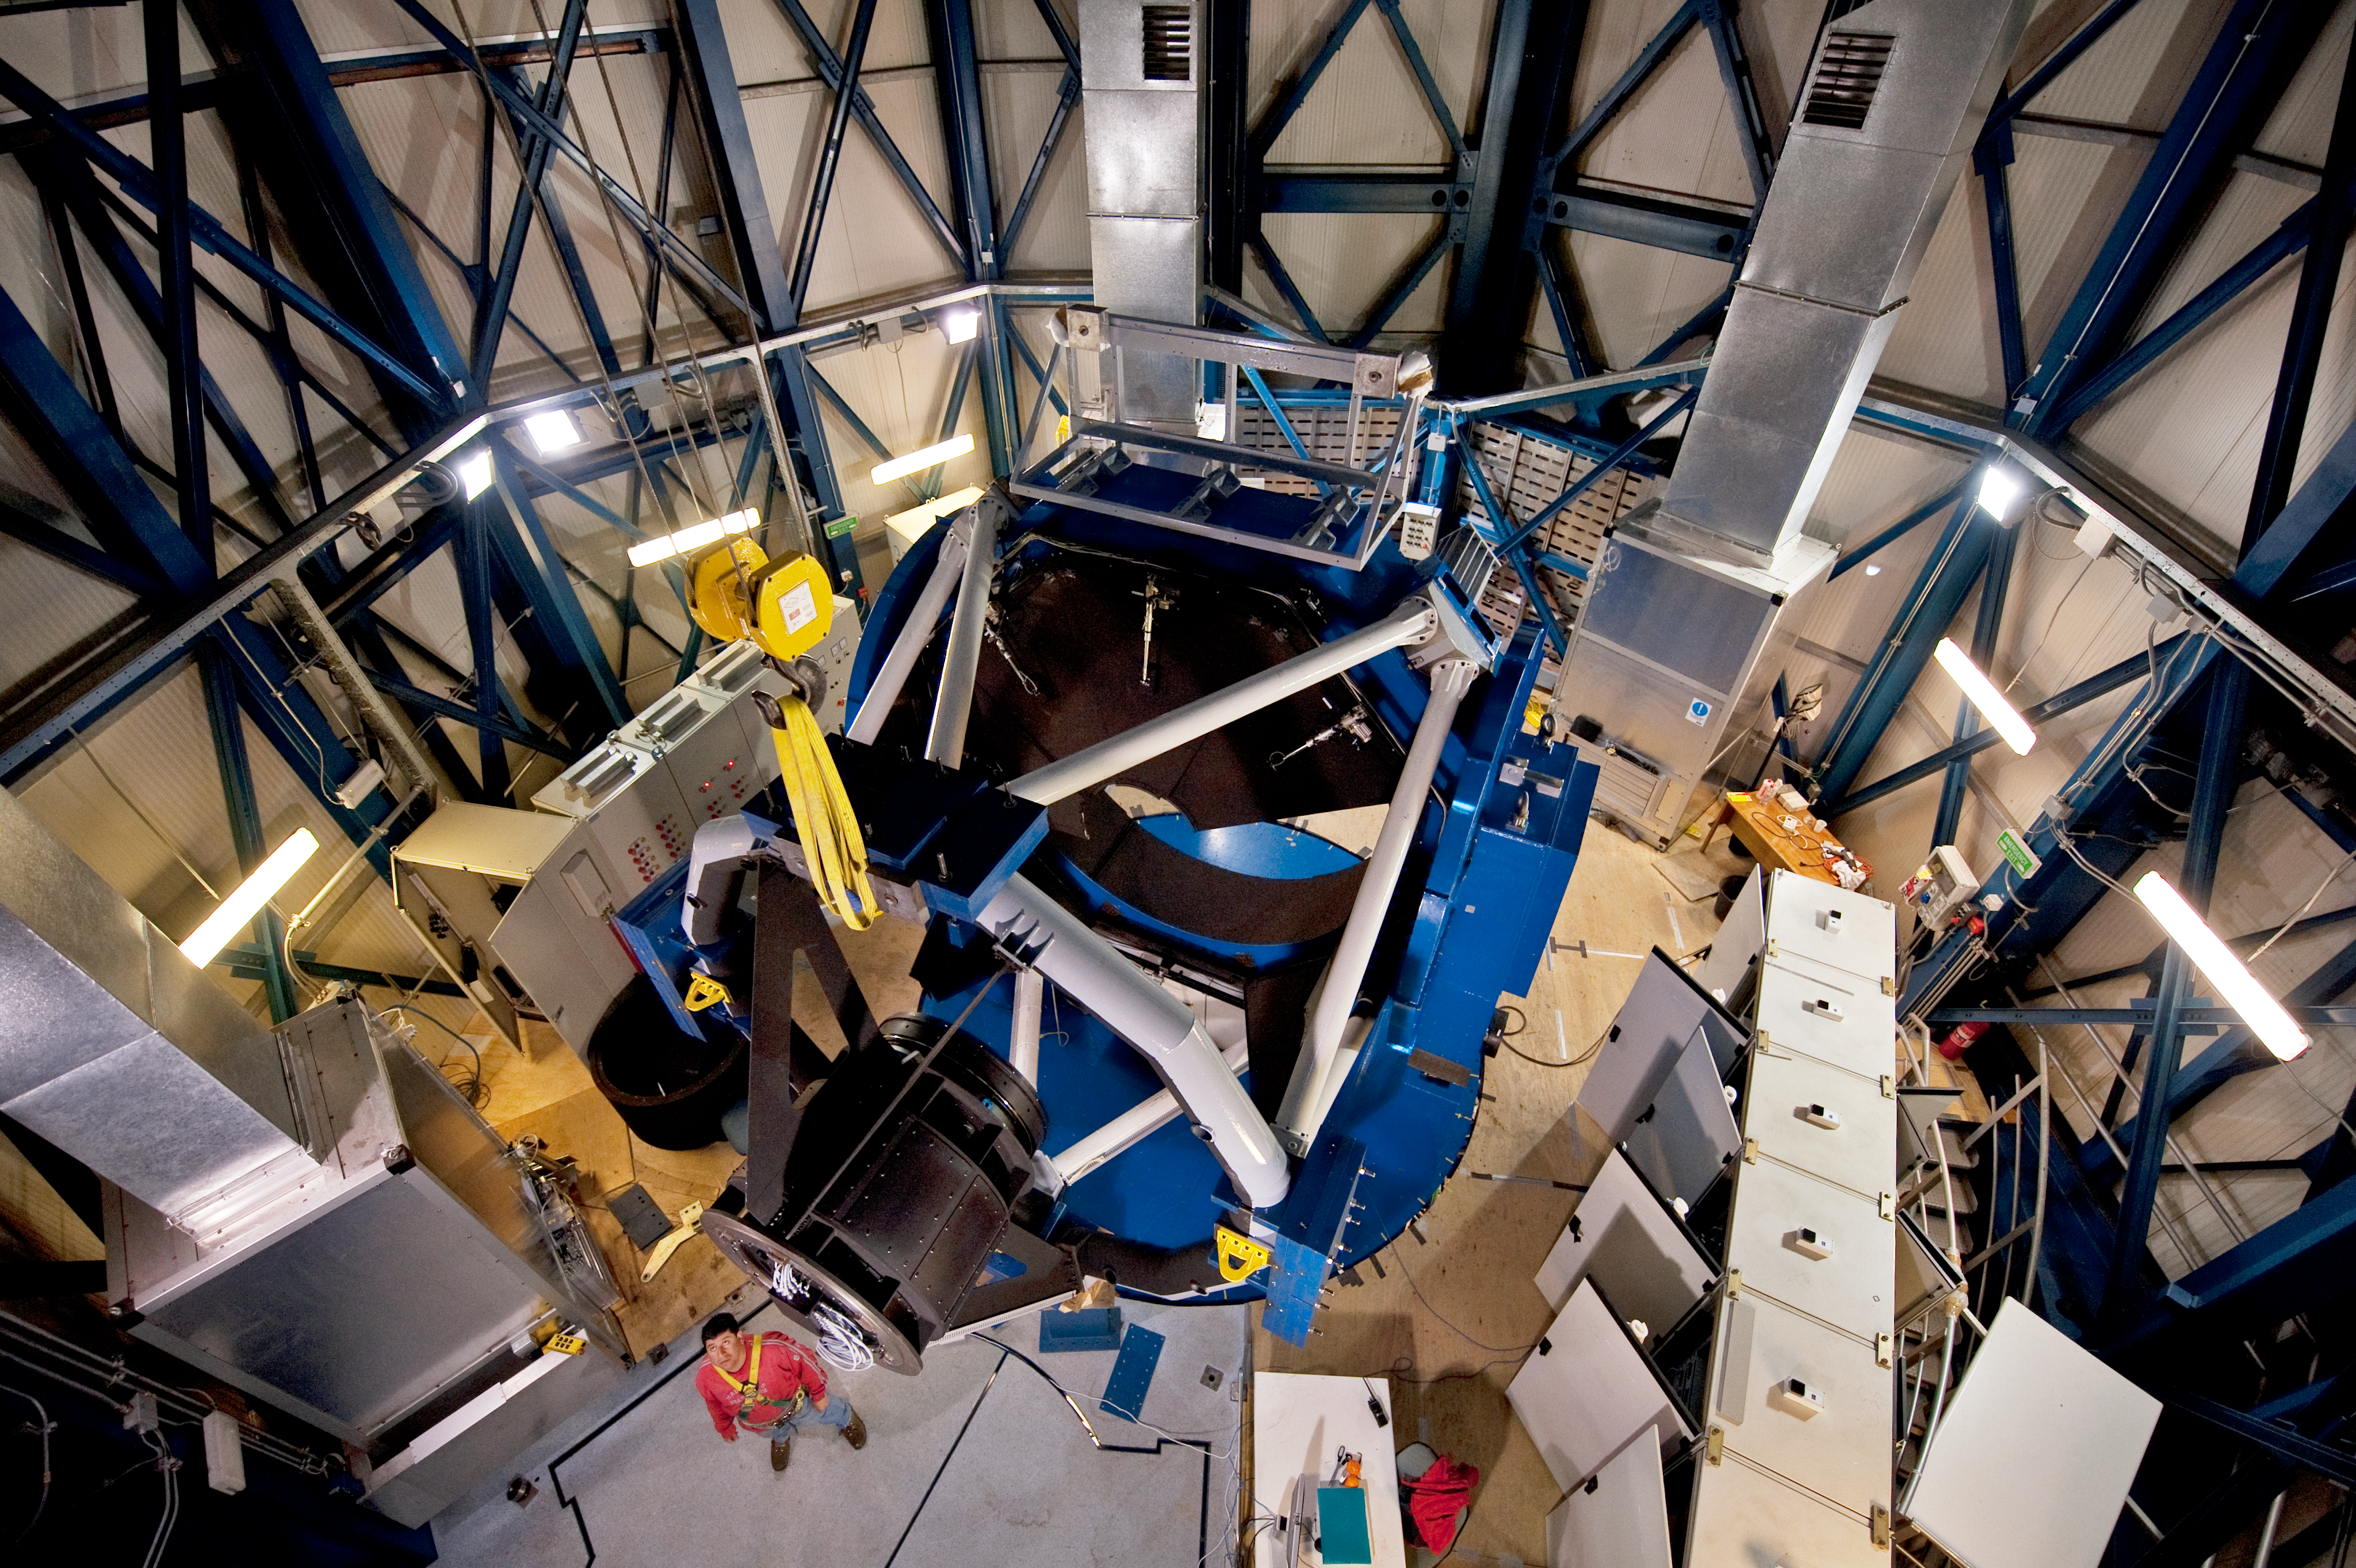

The VST from above

Wide-angle view of the VLT Survey Telescope (VST) taken from the top of its enclosure. The structure of the telescope is ready to receive its "eye", a 2.6-metre-diameter mirror. The VST will be equipped with a 256-megapixel camera, OmegaCam, with a field of view four times the area of the full Moon. Together with the VISTA infrared survey telescope, located on a peak near Cerro Paranal, the VST will produce far more data every night than all the other instruments of the VLT combined — a total of more than 100 terabytes of data per year.

Credit: ESO/José Francisco Salgado (josefrancisco.org)